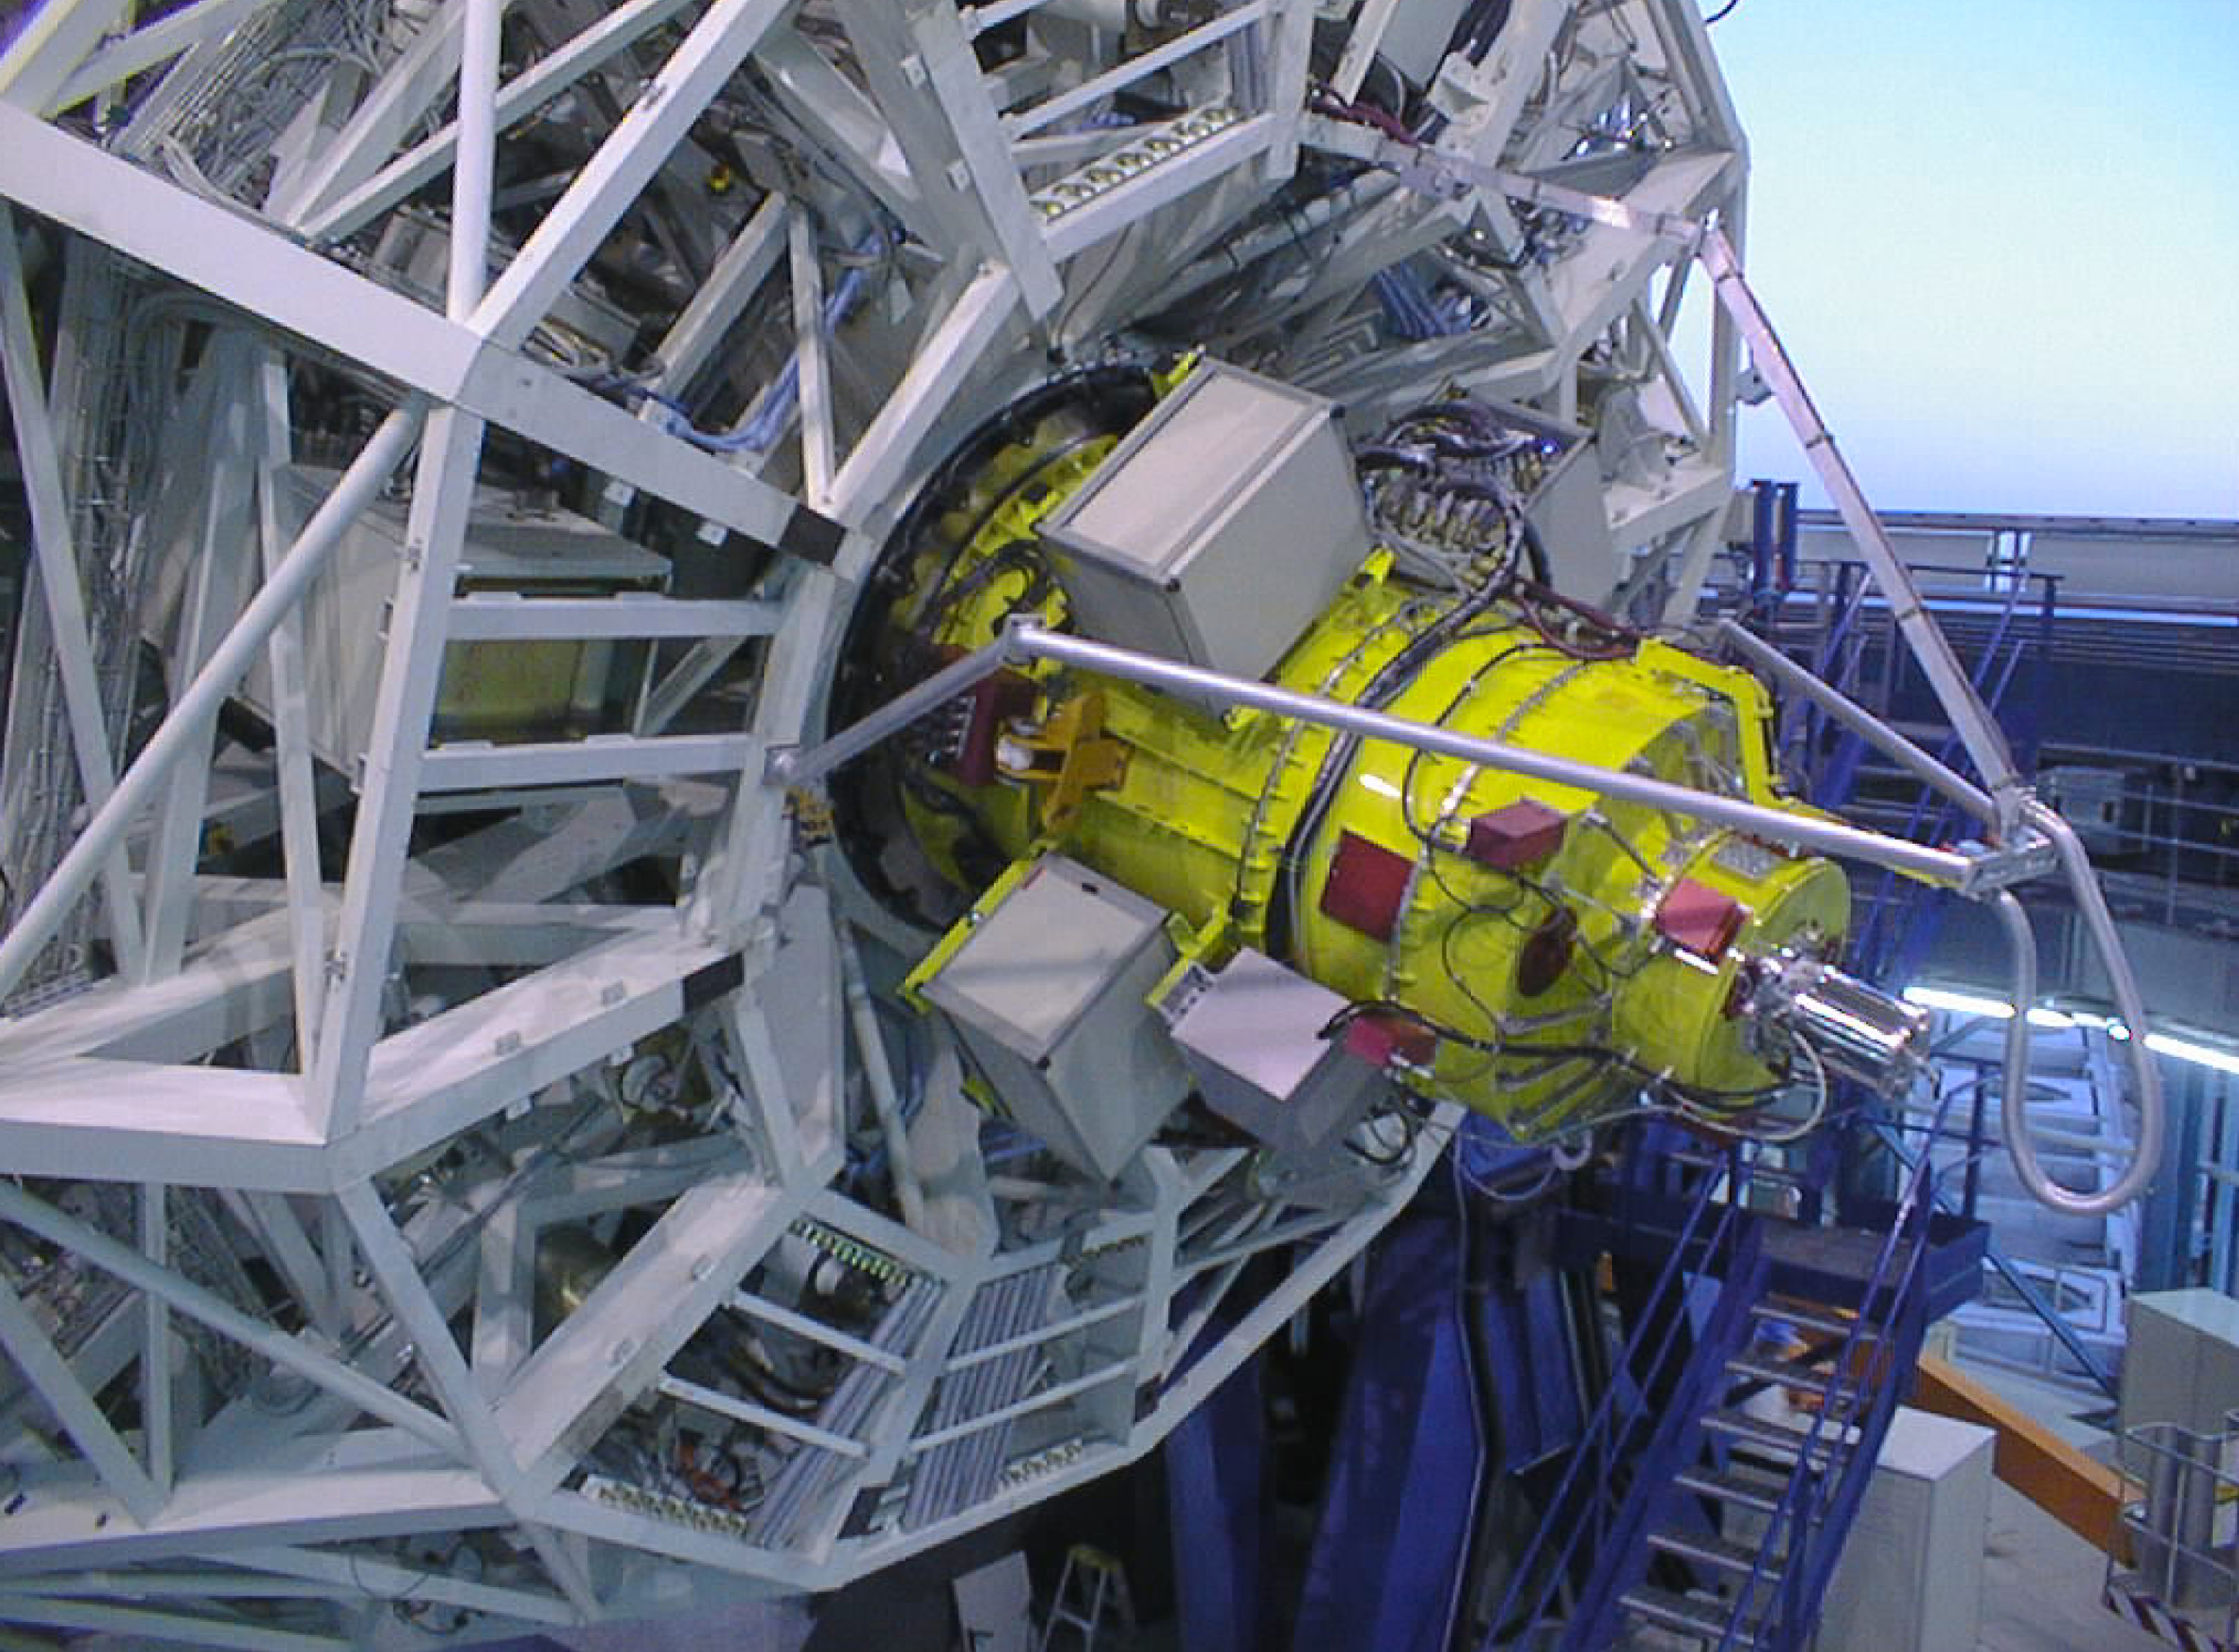

FORS at VLT UT1 Cassegrain focus

The image shows FORS1 (yellow), the major VLT instrument, mounted at the Cassegrain focus of the UT1.

Credit: ESO